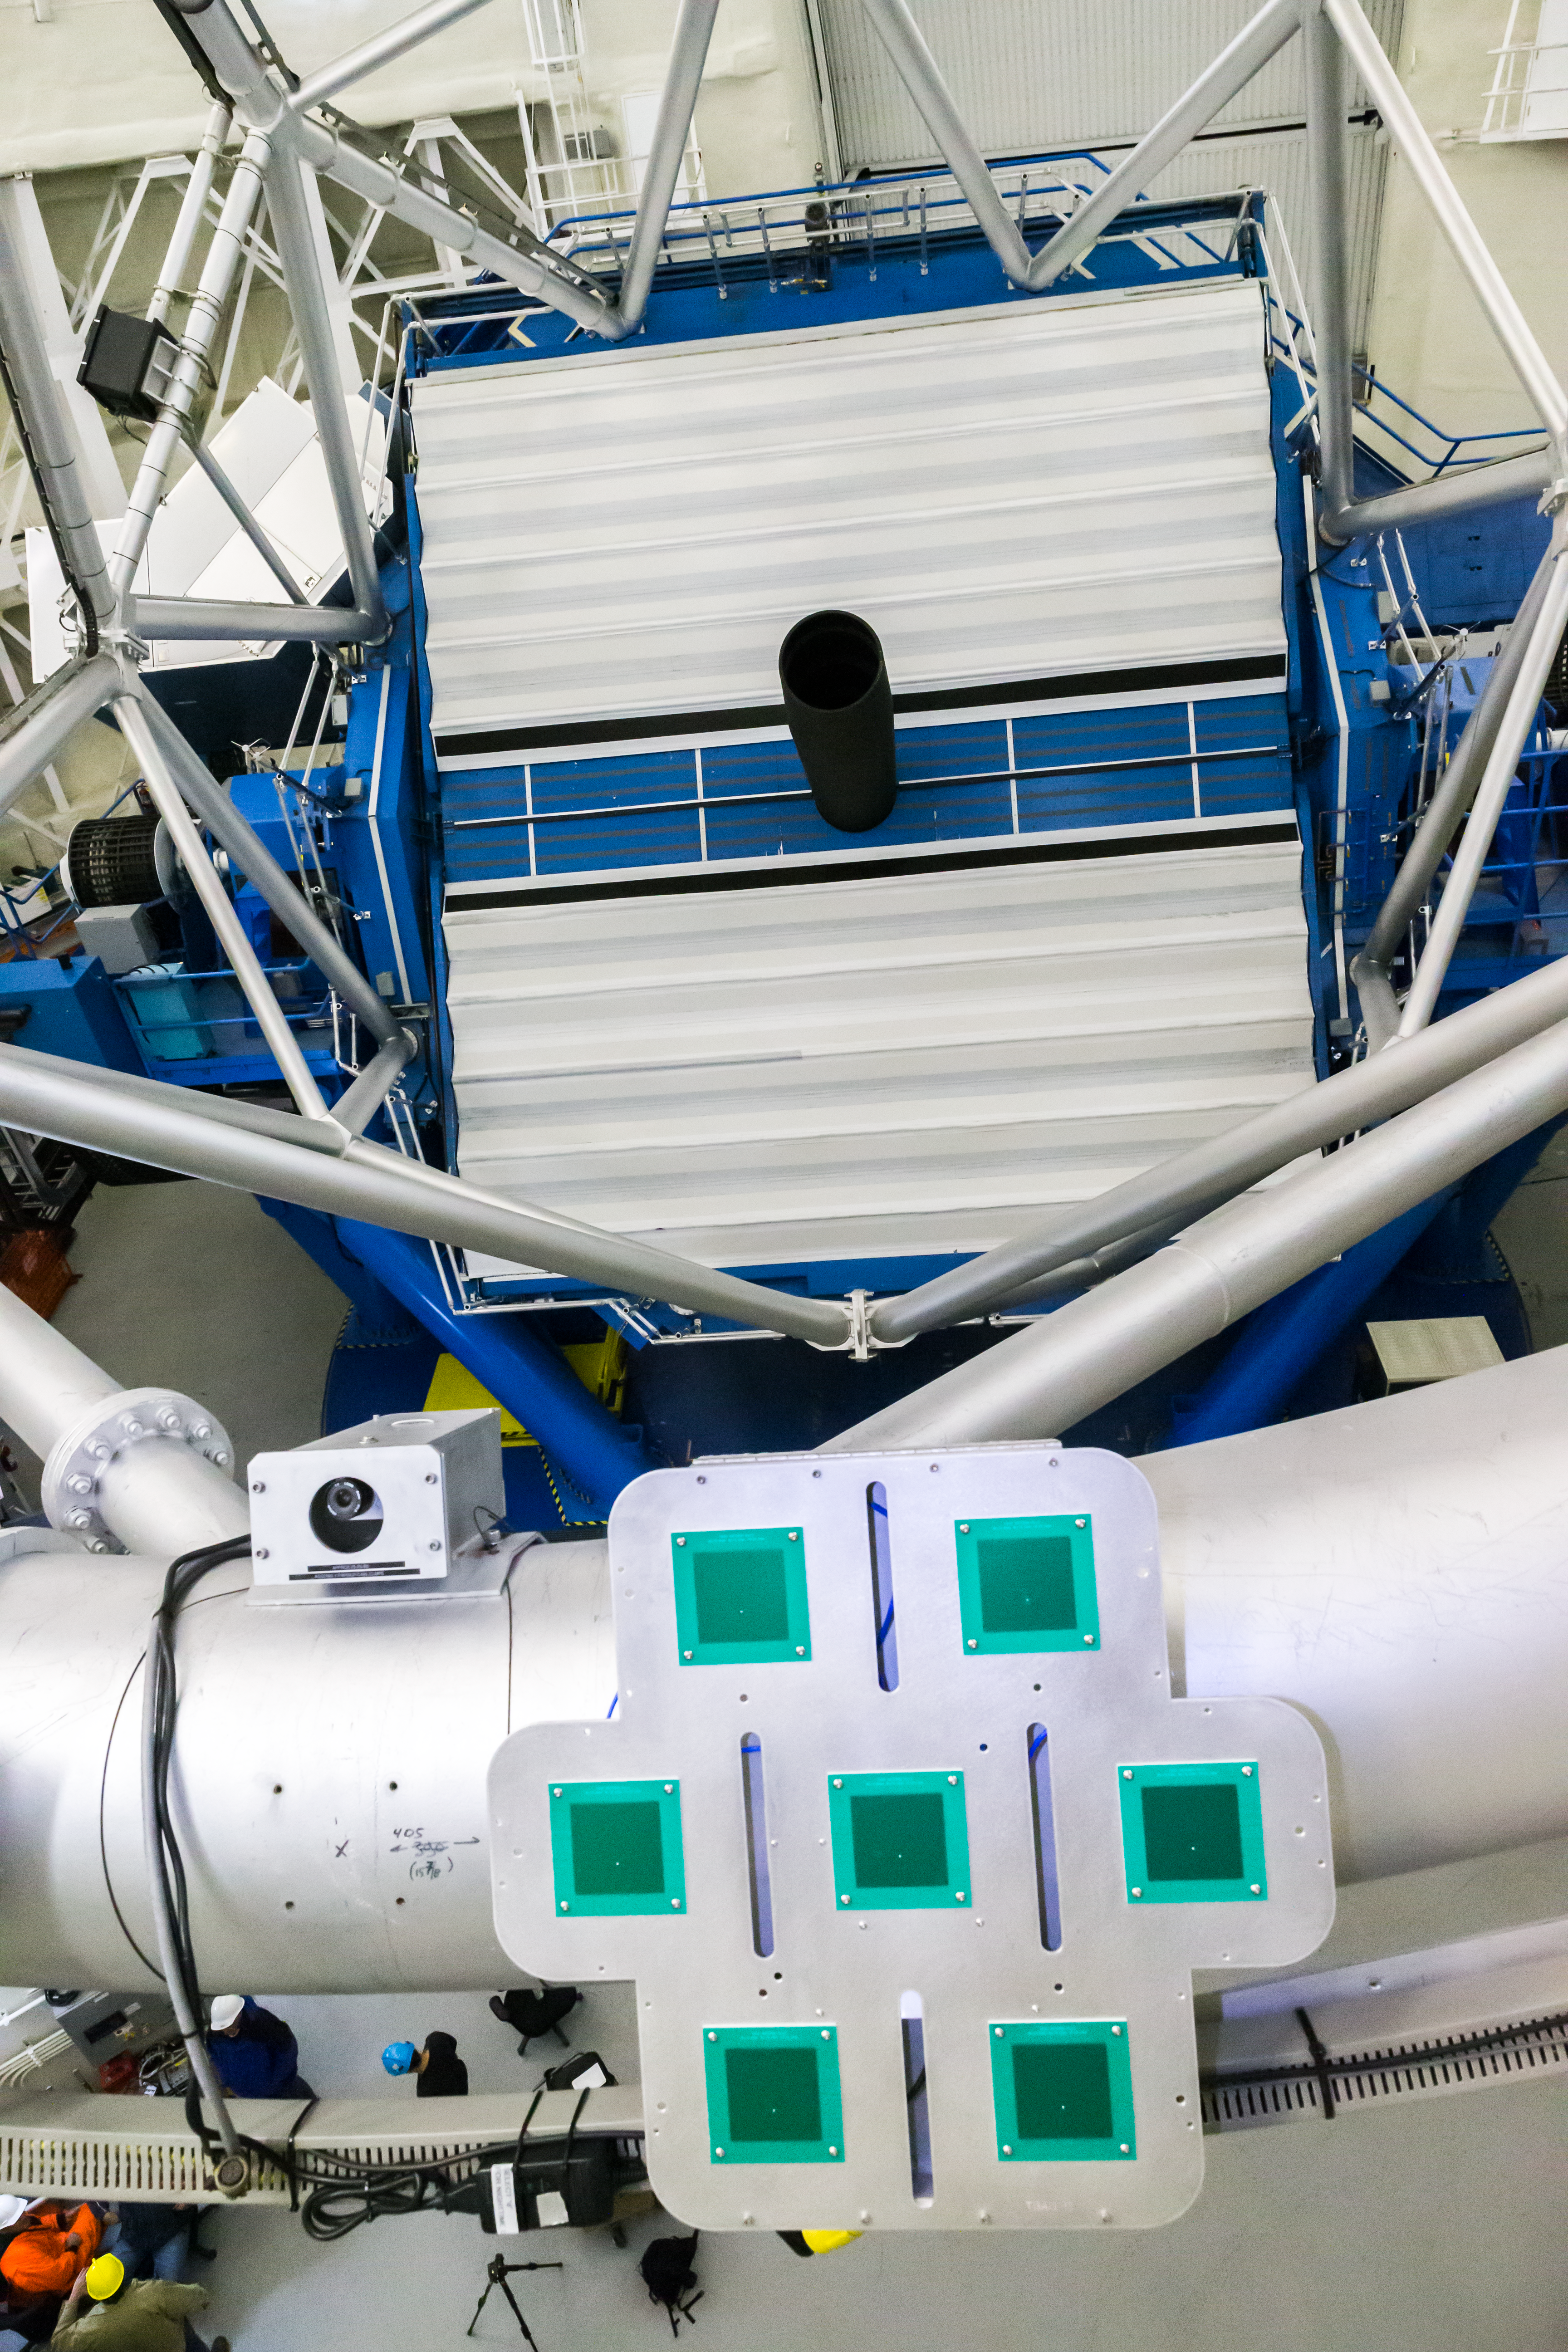

TBAD installed

The Transponder Based Aircraft Detection (TBAD) system is installed on the Gemini North telescope. The purpose of this system is to protect aircraft from accidental illumination during laser guide star adaptive optics operation.

To learn more about TBAD at Gemini see this article starting on page 15 of the October 2014 issue of GeminiFocus.

Credit: International Gemini Observatory/NSF NOIRLab/AURA/J. Pollard